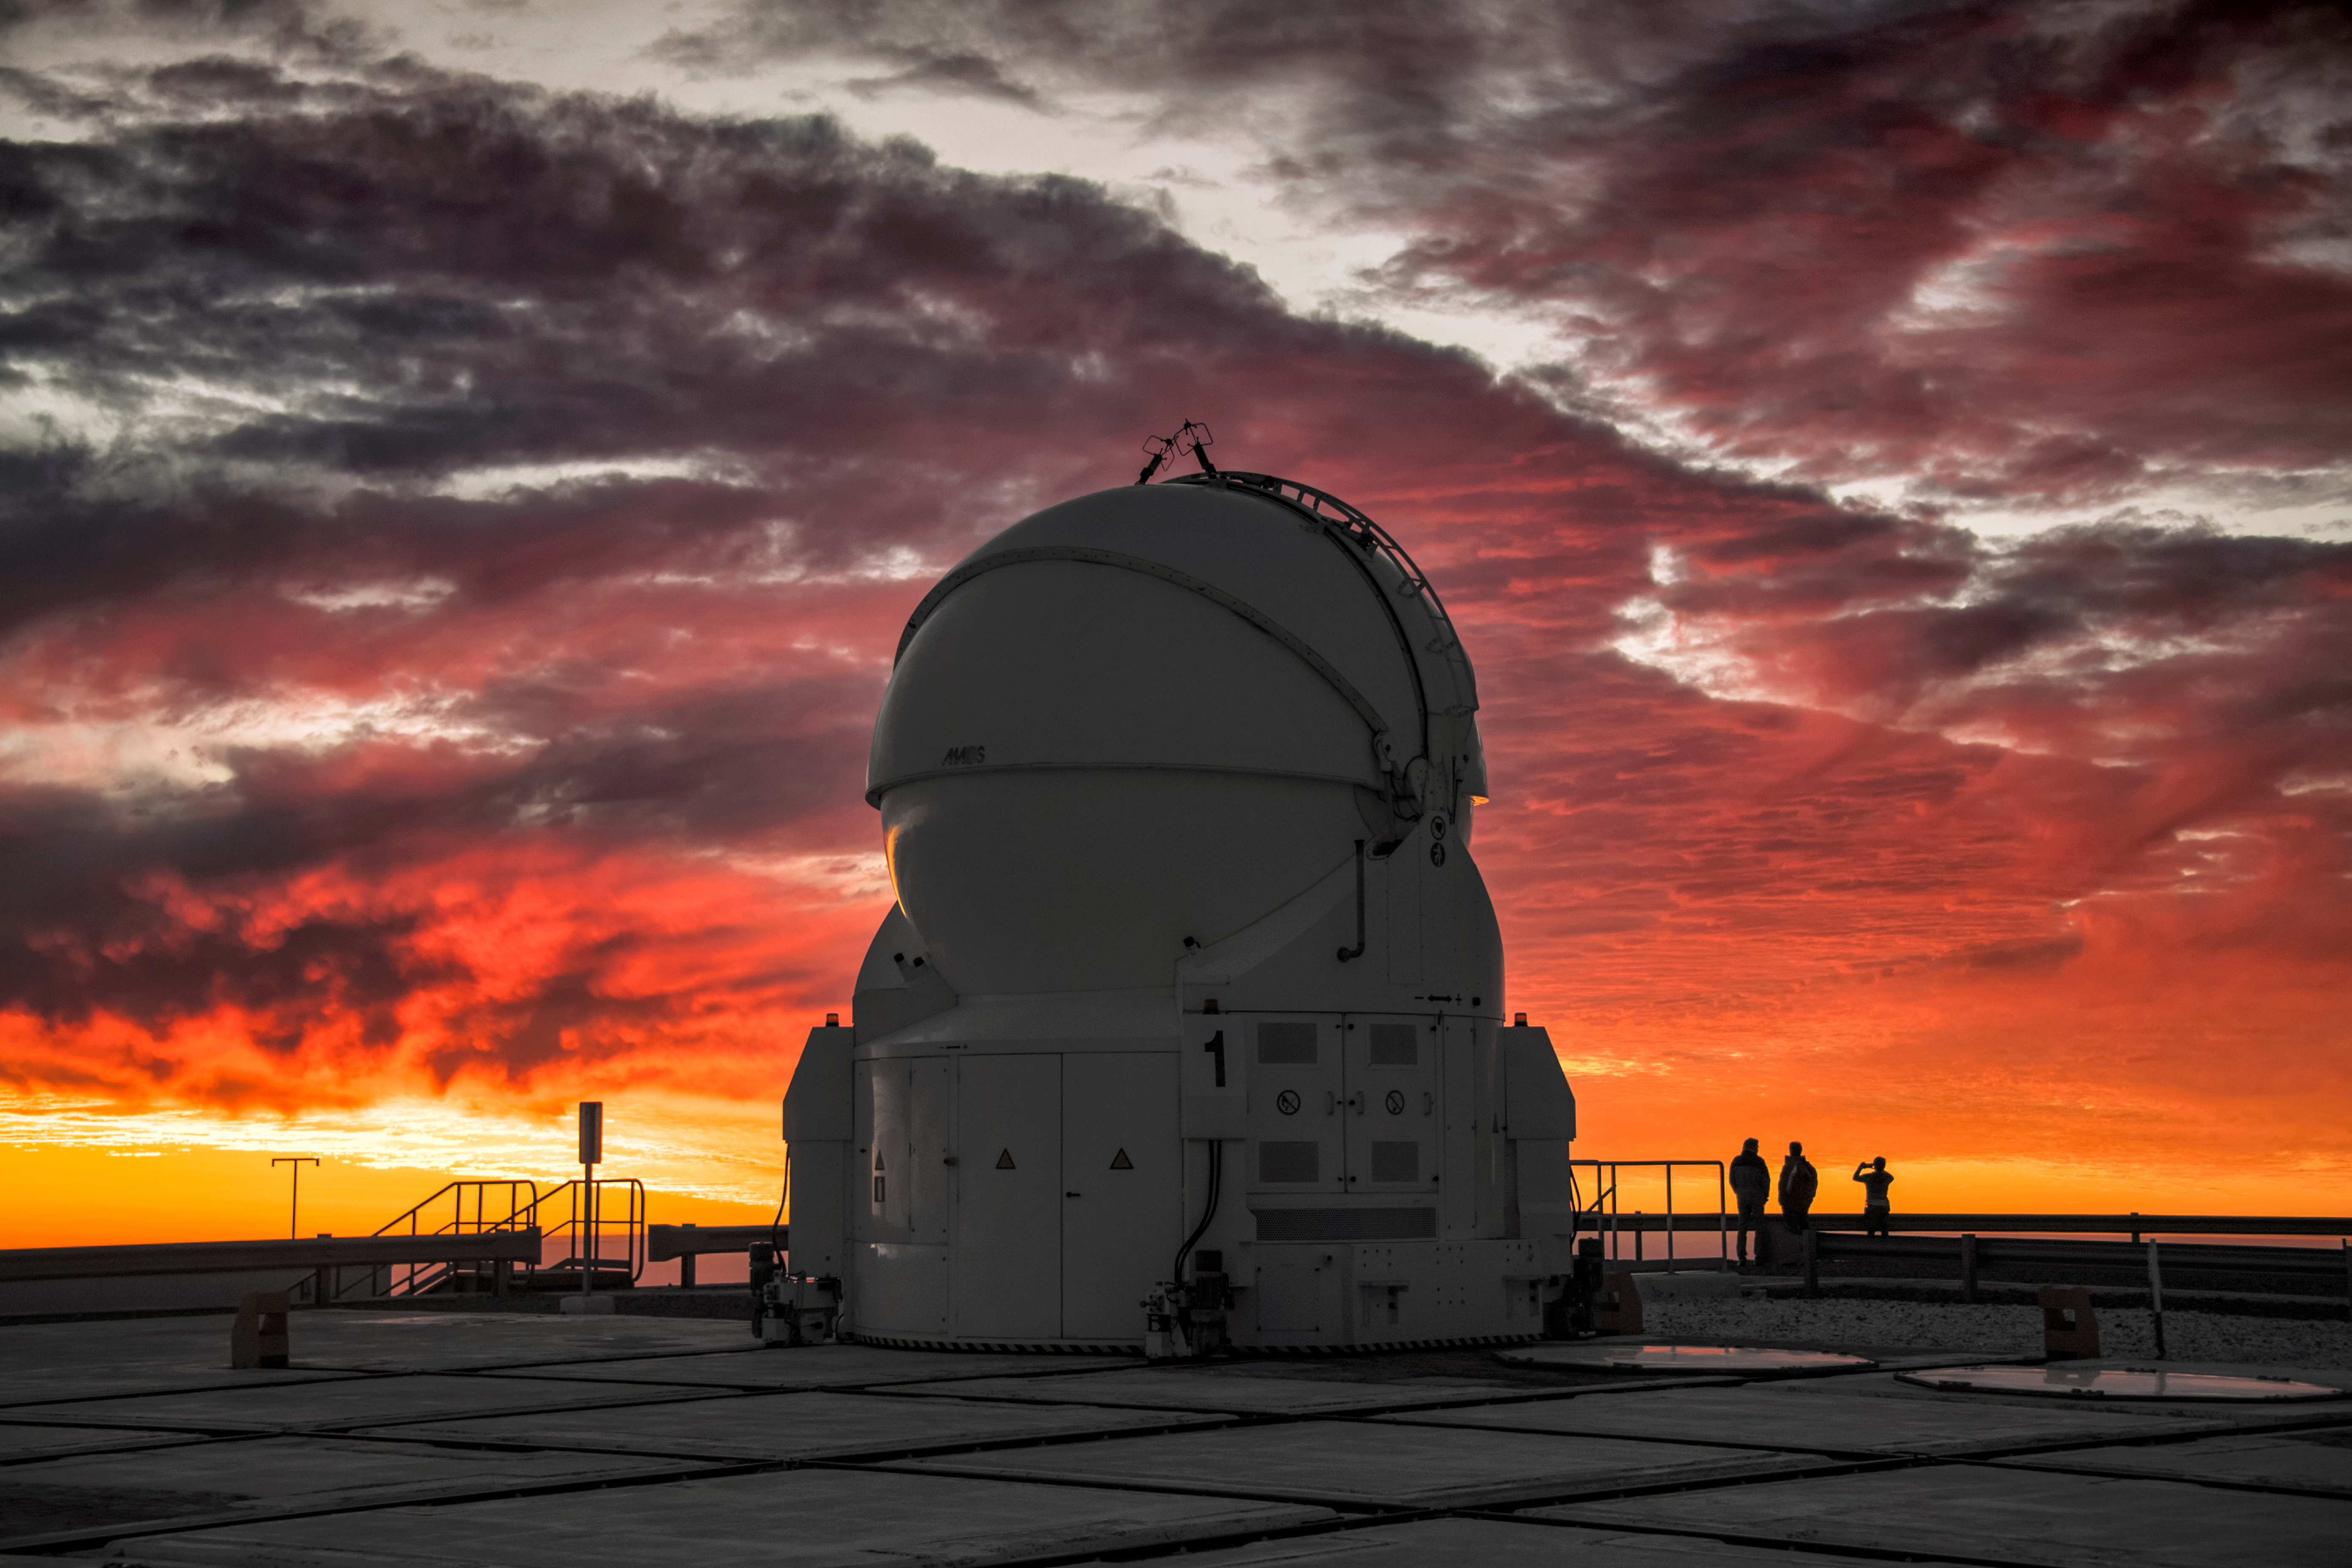

Sunset AT Paranal

One of the Auxiliary Telescopes (AT) of ESO’s Very Large Telescope (VLT) is silhouetted against a dramatic sunset in this image taken from the platform at the Paranal Observatory. The ATs are 1.8 metres in diameter and feed data into the VLT Interferometer (VLTI) to produce even higher resolution images. They can be moved along tracks to various observing locations according to the needs of specific observing projects, making the VLTI more versatile.

Credit: A. Ghizzi Panizza/ESO